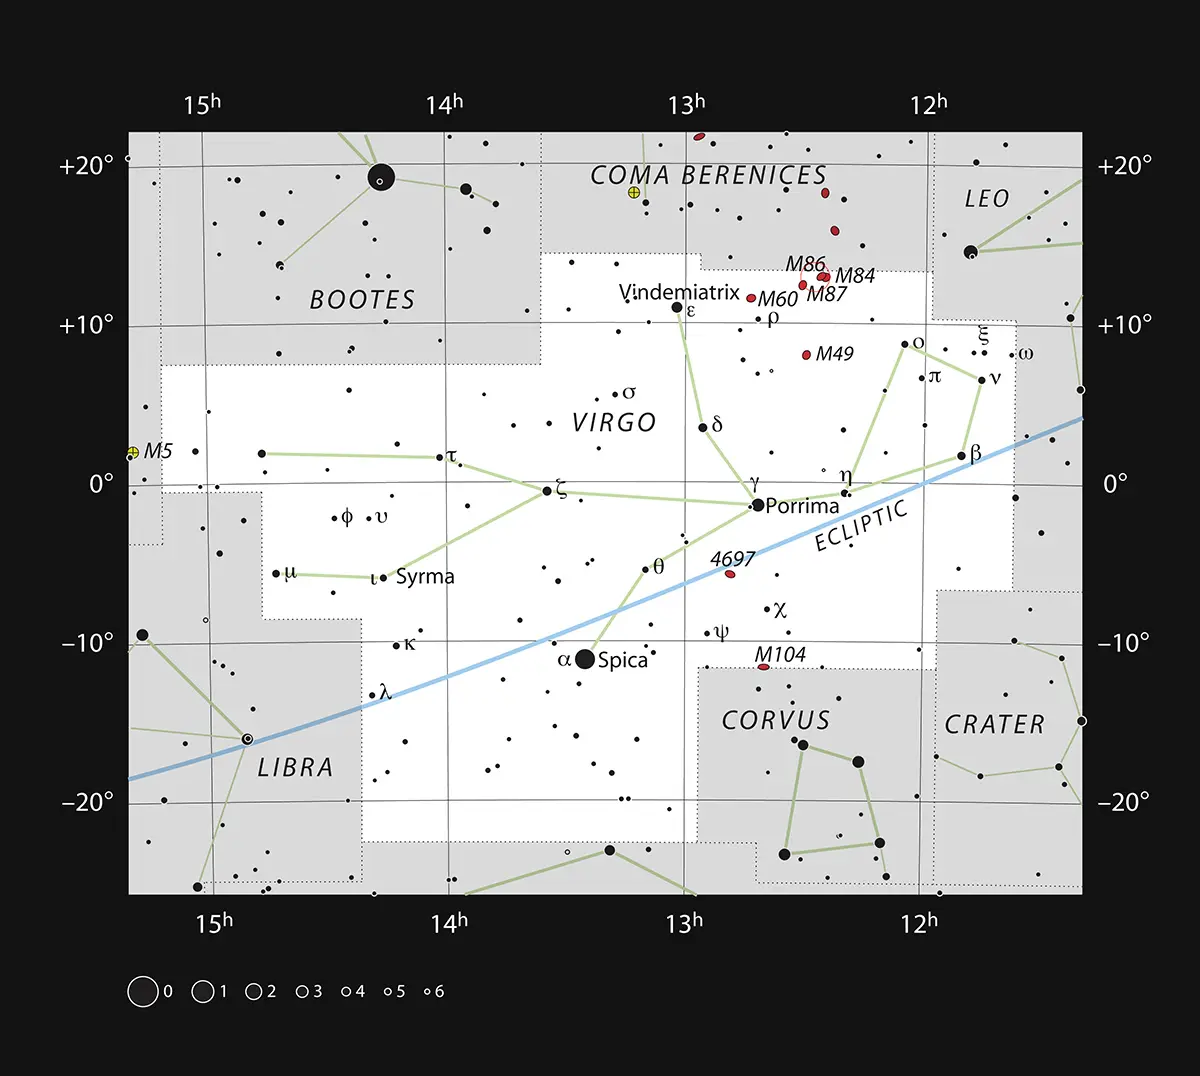

Messier 87 in the Constellation of Virgo

This chart shows the position of giant galaxy Messier 87 in the constellation of Virgo (The Virgin). The map shows most of the stars visible to the unaided eye under good conditions.

Credit: ESO, IAU and Sky & Telescope